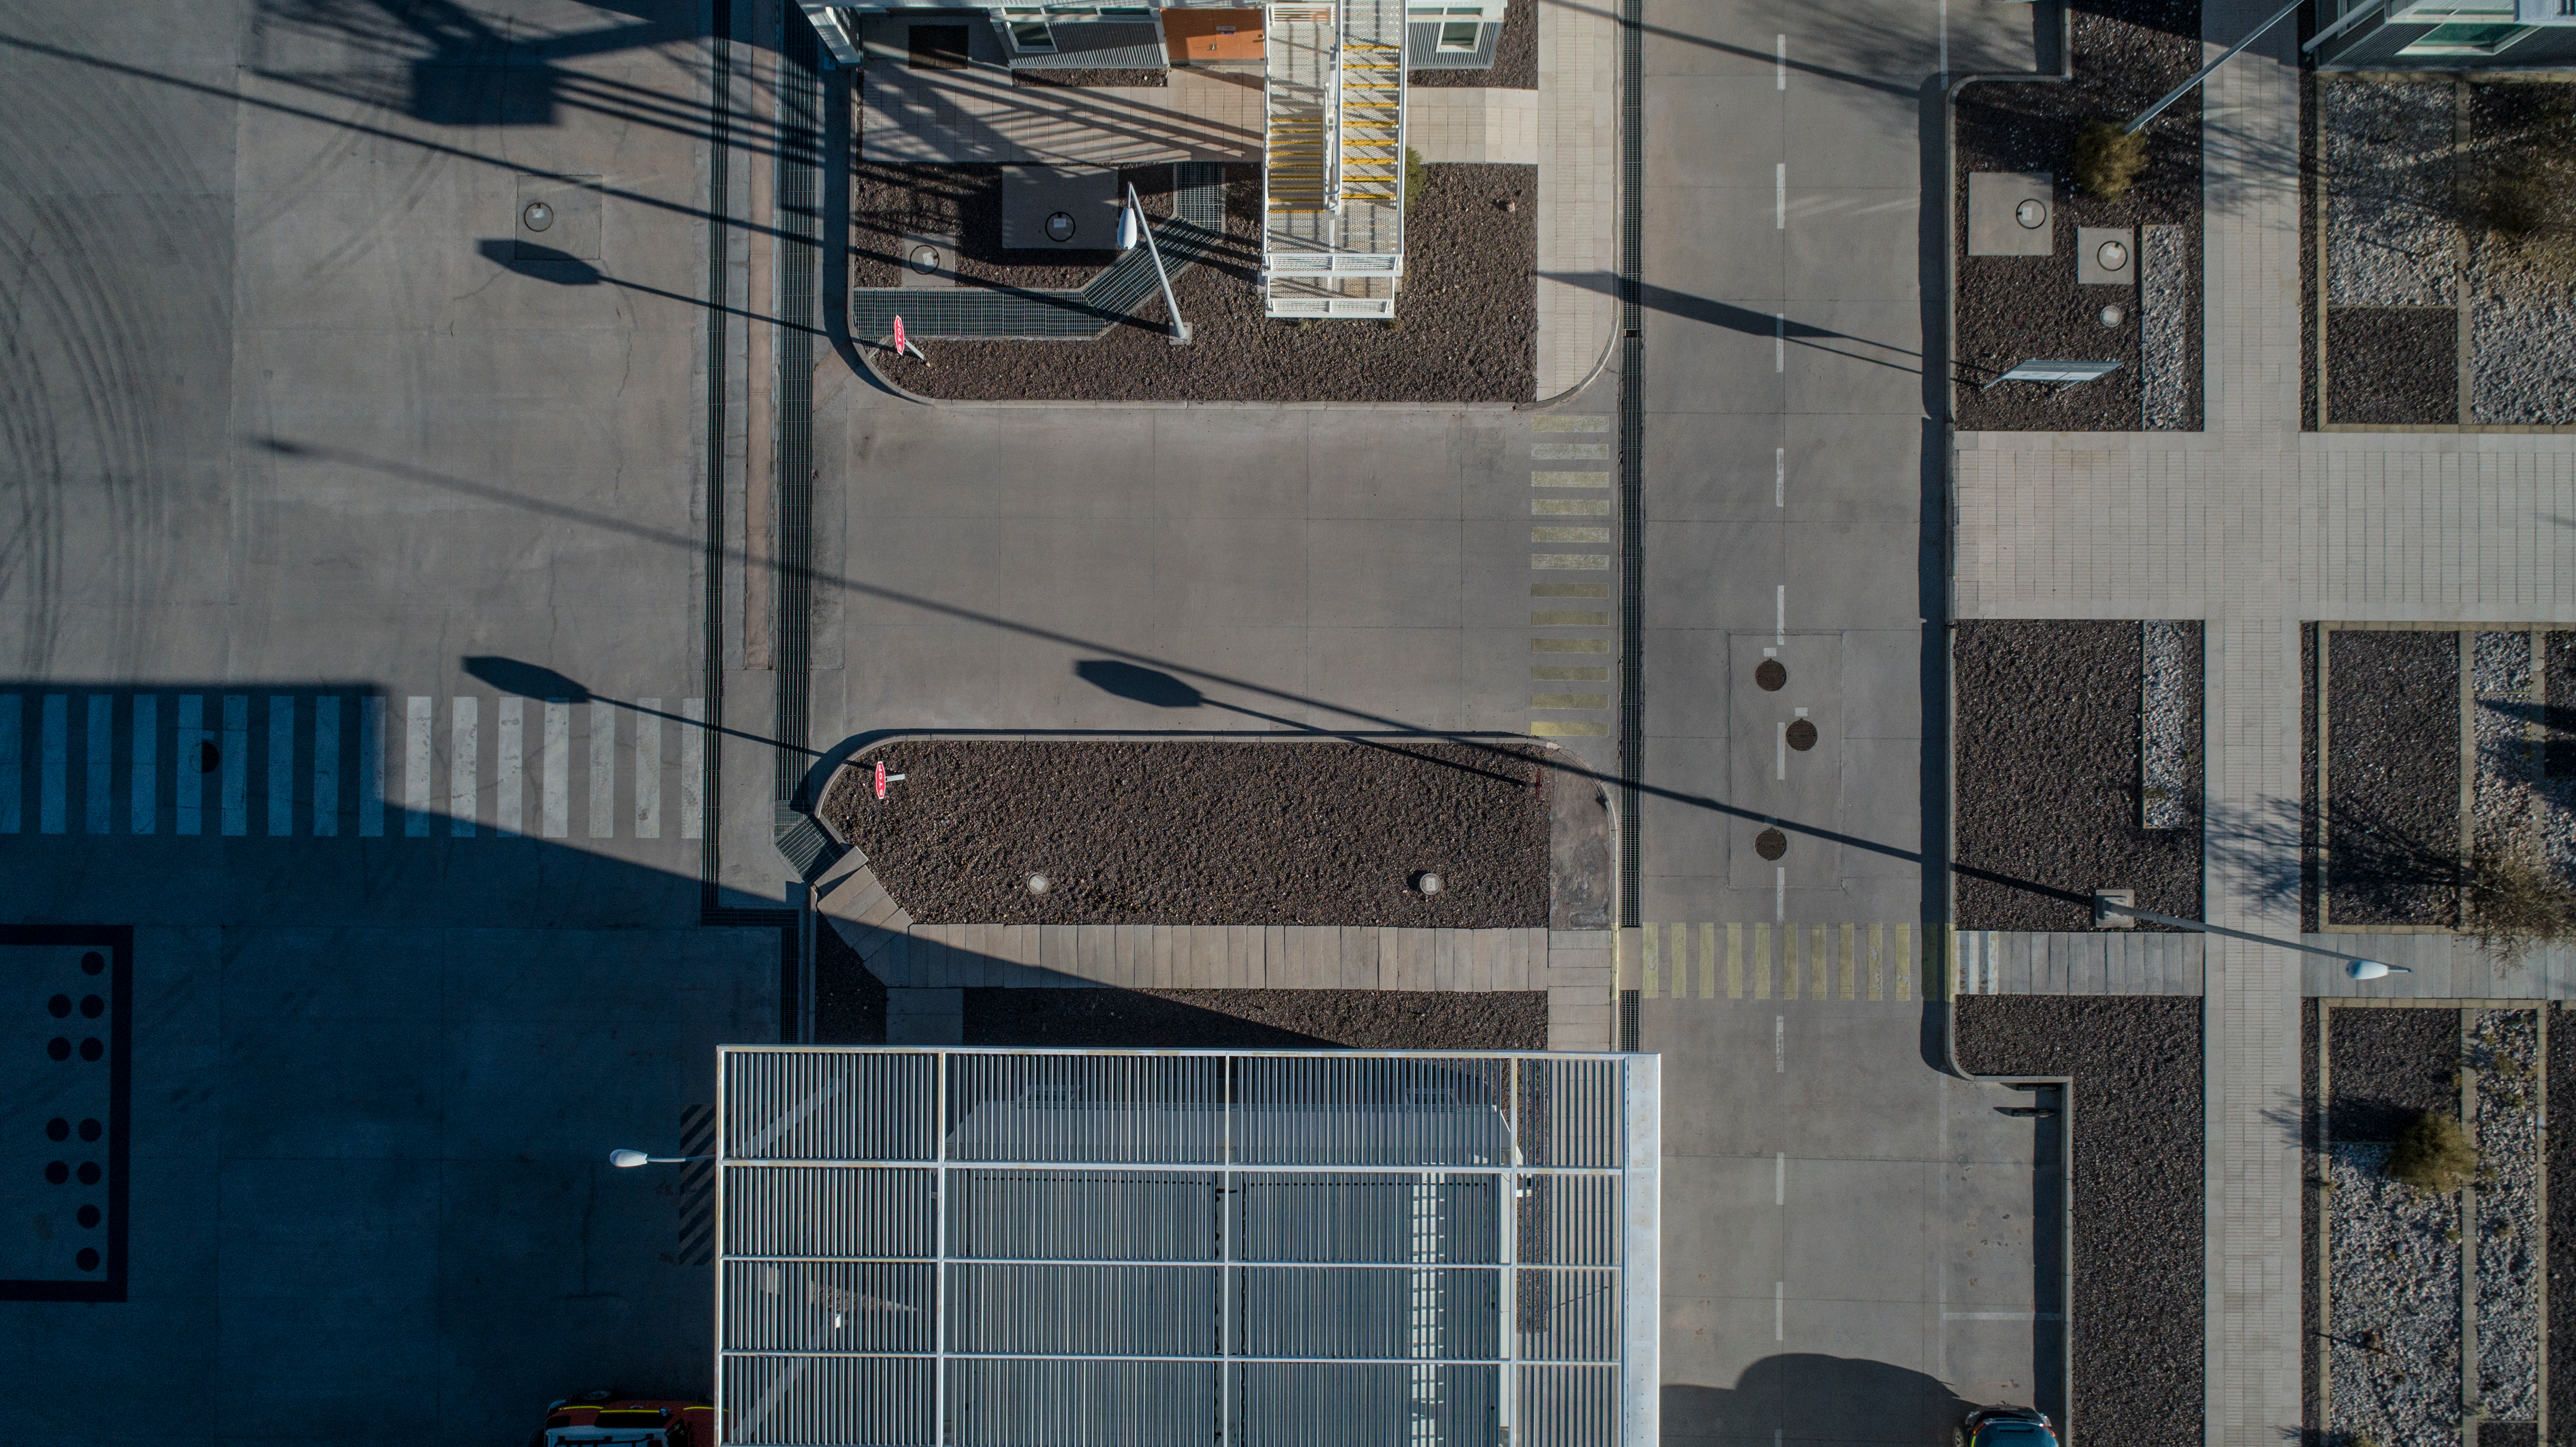

ALMA shutdown due to the Covid-19 pandemic in 2020

ALMA shutdown due to the Covid-19 pandemic in 2020. A Caretaking Team was in charge of guarding the observatory. A drone registered this images, accounting for the solitude of the ALMA base camp (OSF) and the antennas in the Chajnantor Plateau.

Credit: Ariel Marinkovic – X-CAM-ALMA (ESO/NAOJ/NRAO)